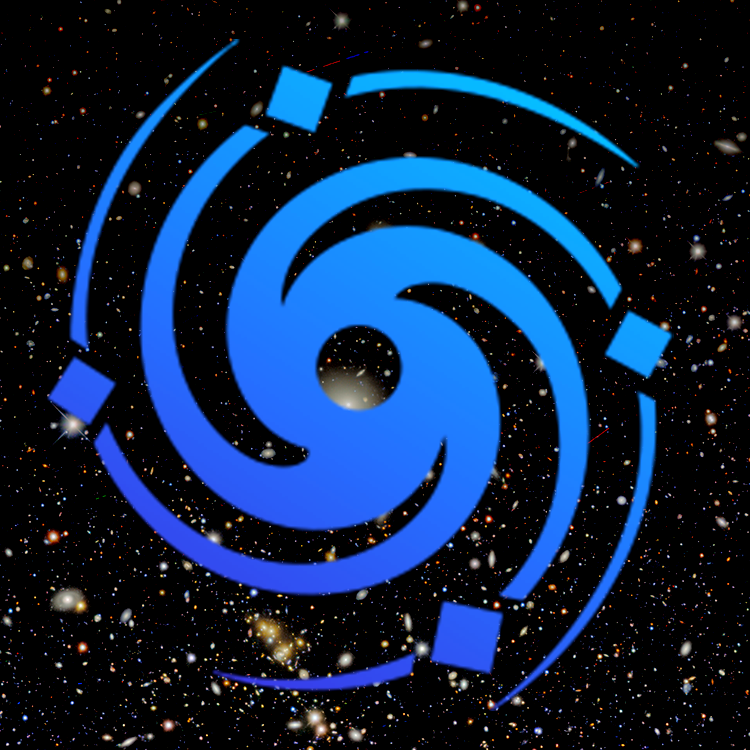

highlight017a graphic

Credit: NOIRLab